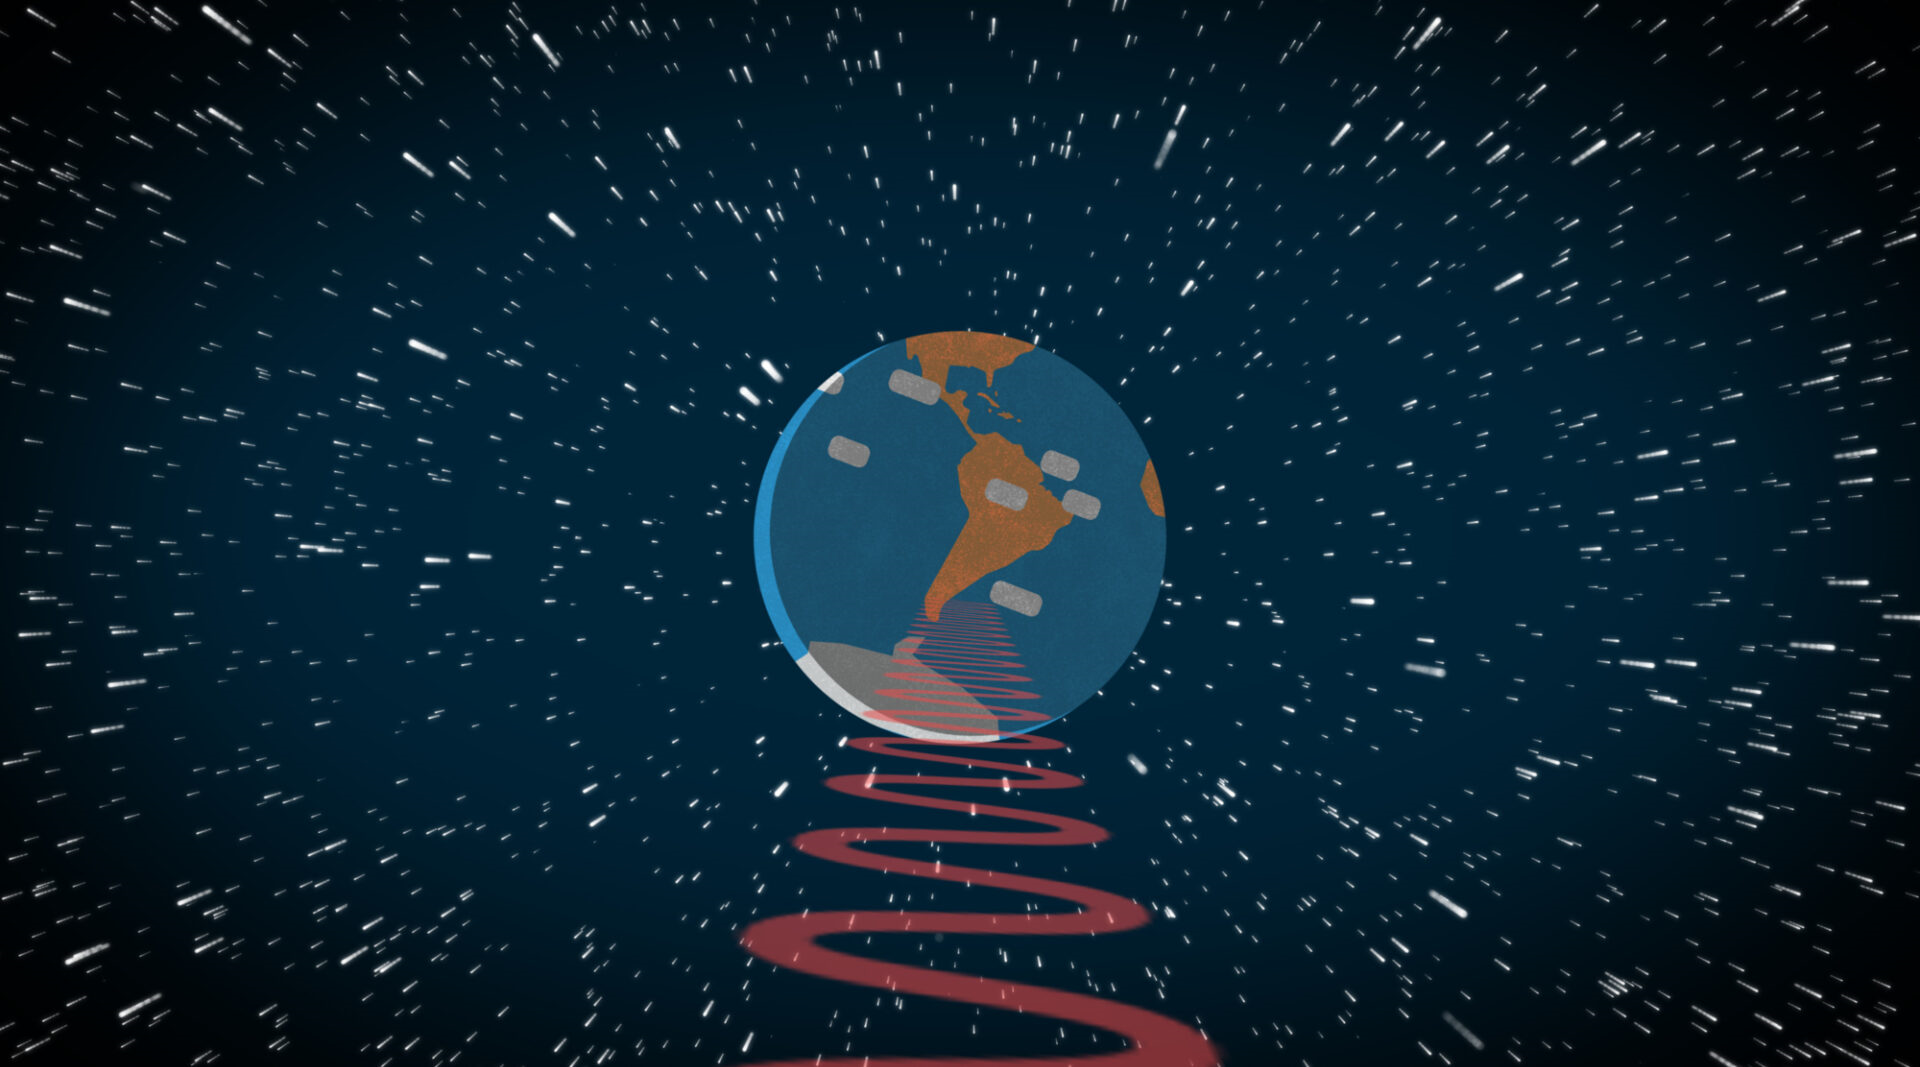

Unveiling Secrets of an Expanding Universe

Credit: NOIRLab